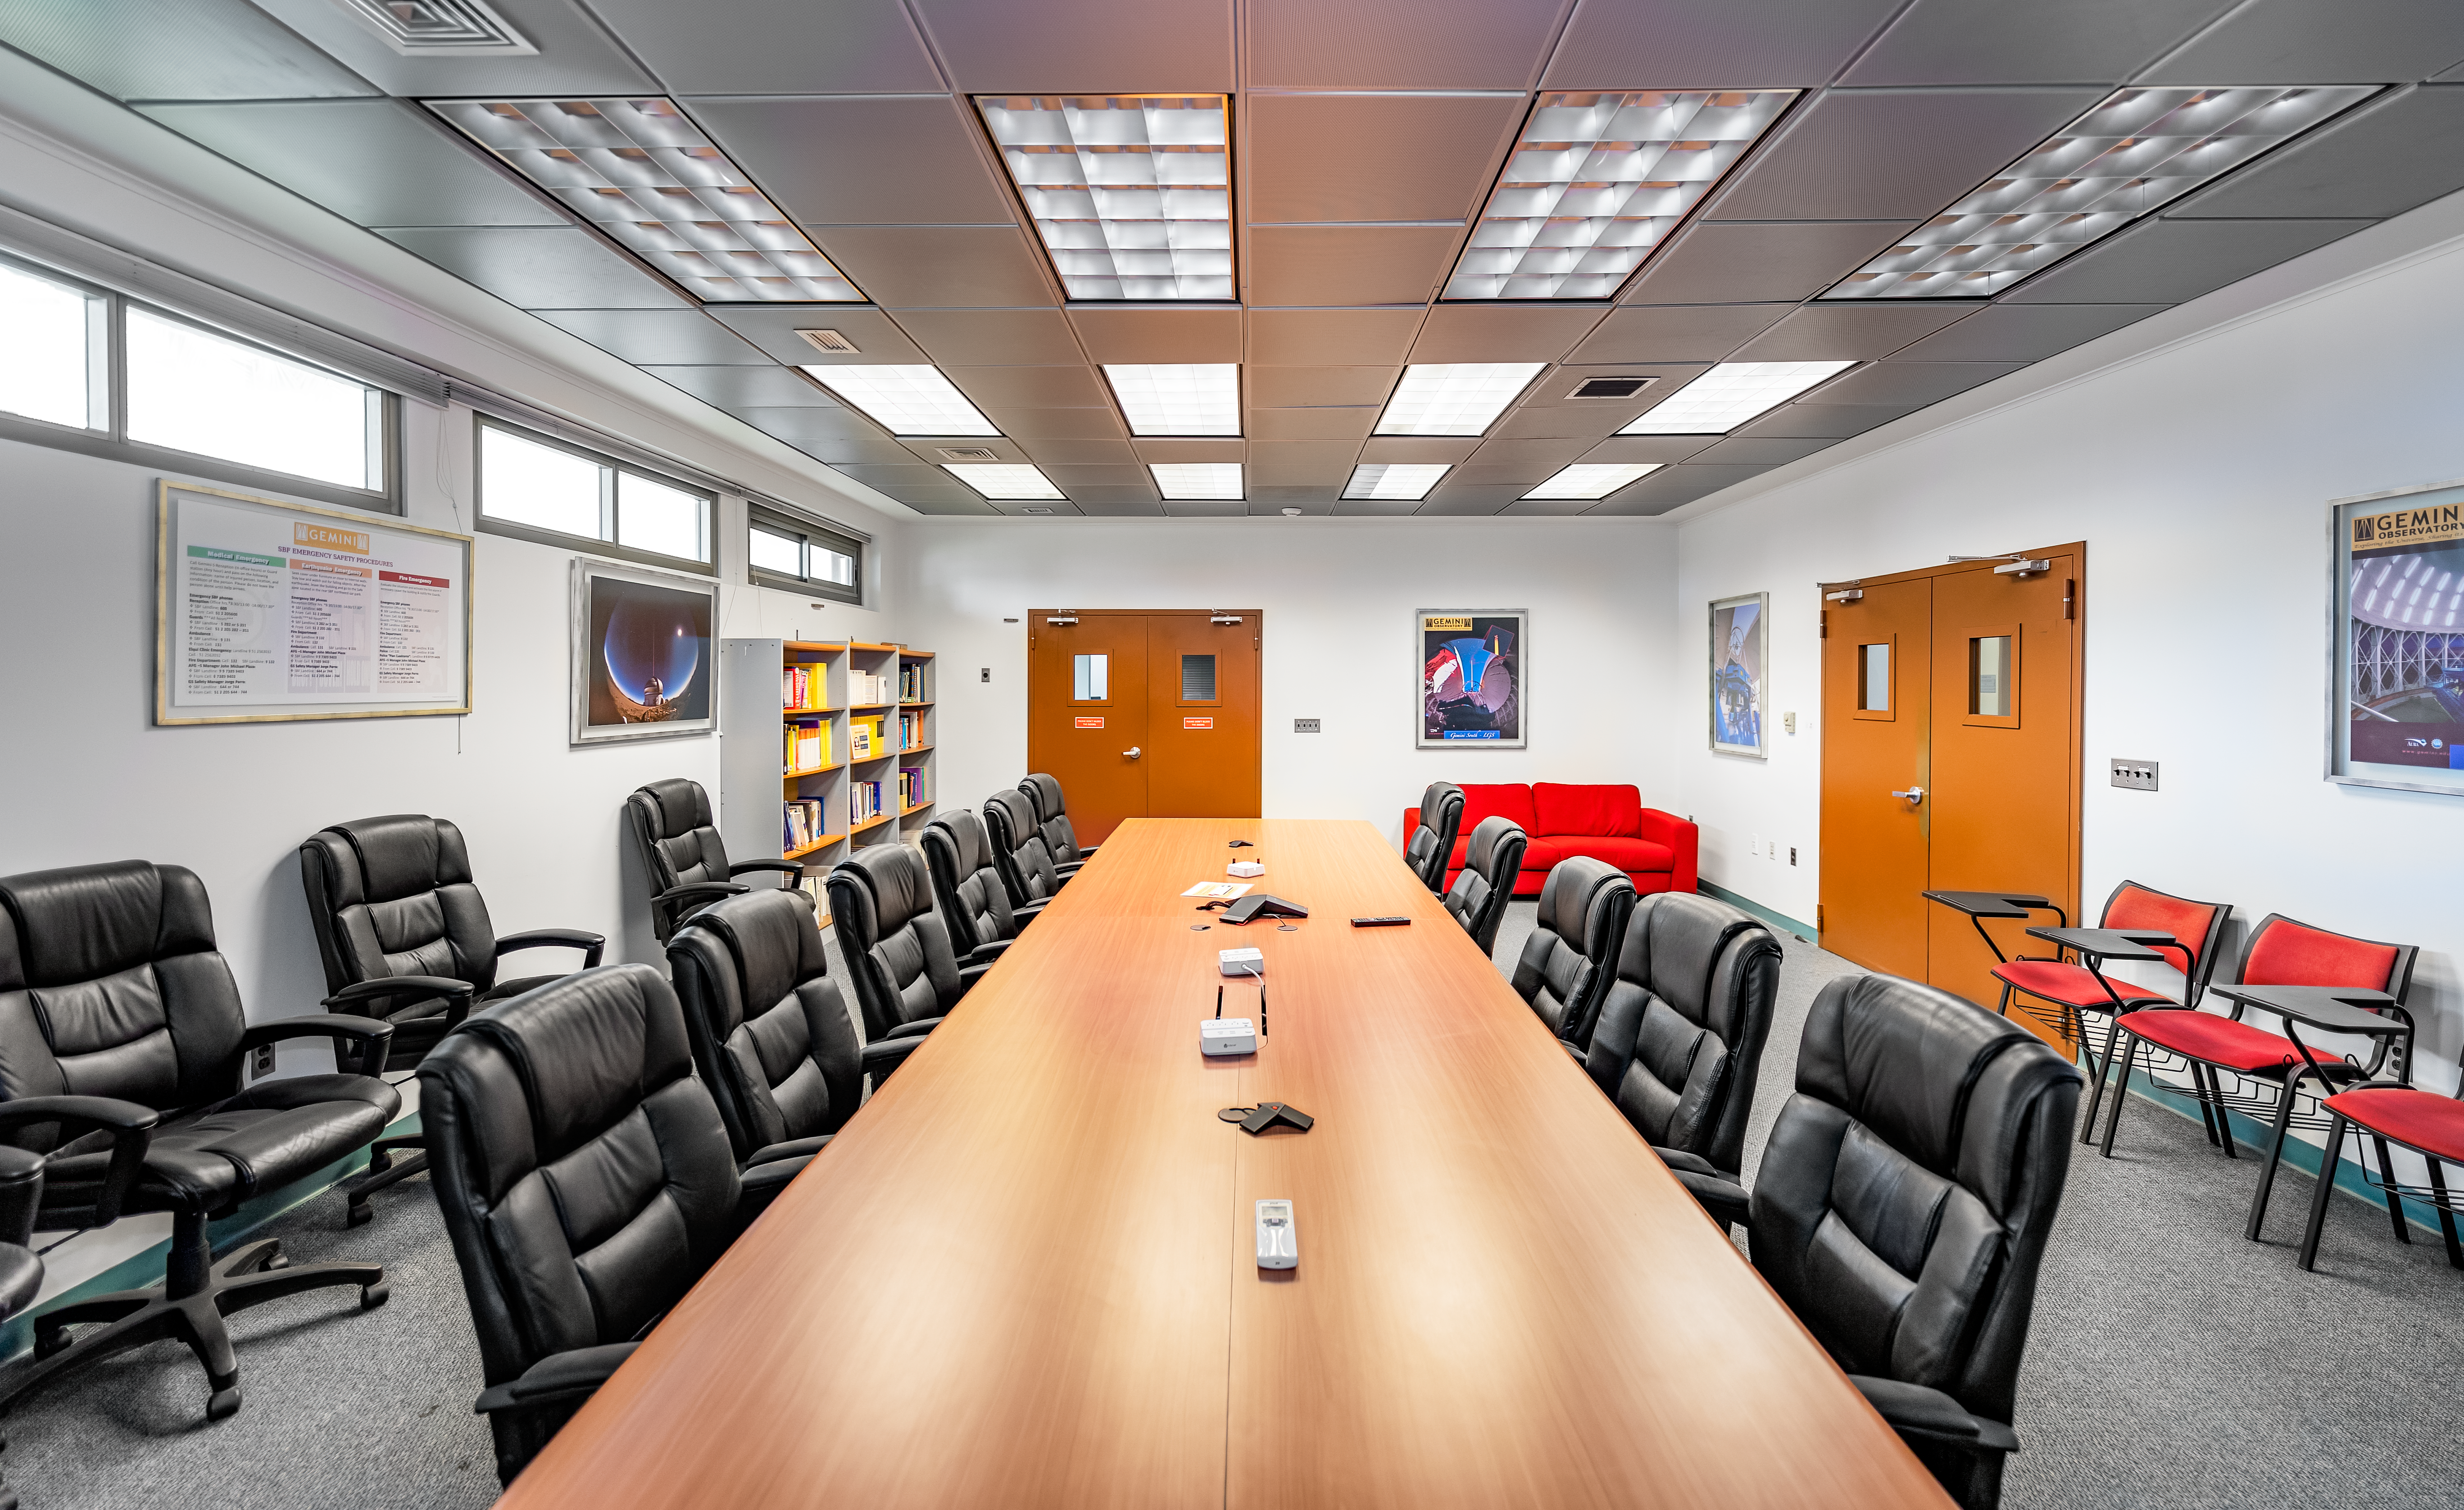

NOIRLab HQ Conference Room

The NOIRLab HQ conference room in Tucson, Arizona.

Credit: NOIRLab/NSF/AURA/T. Slovinský